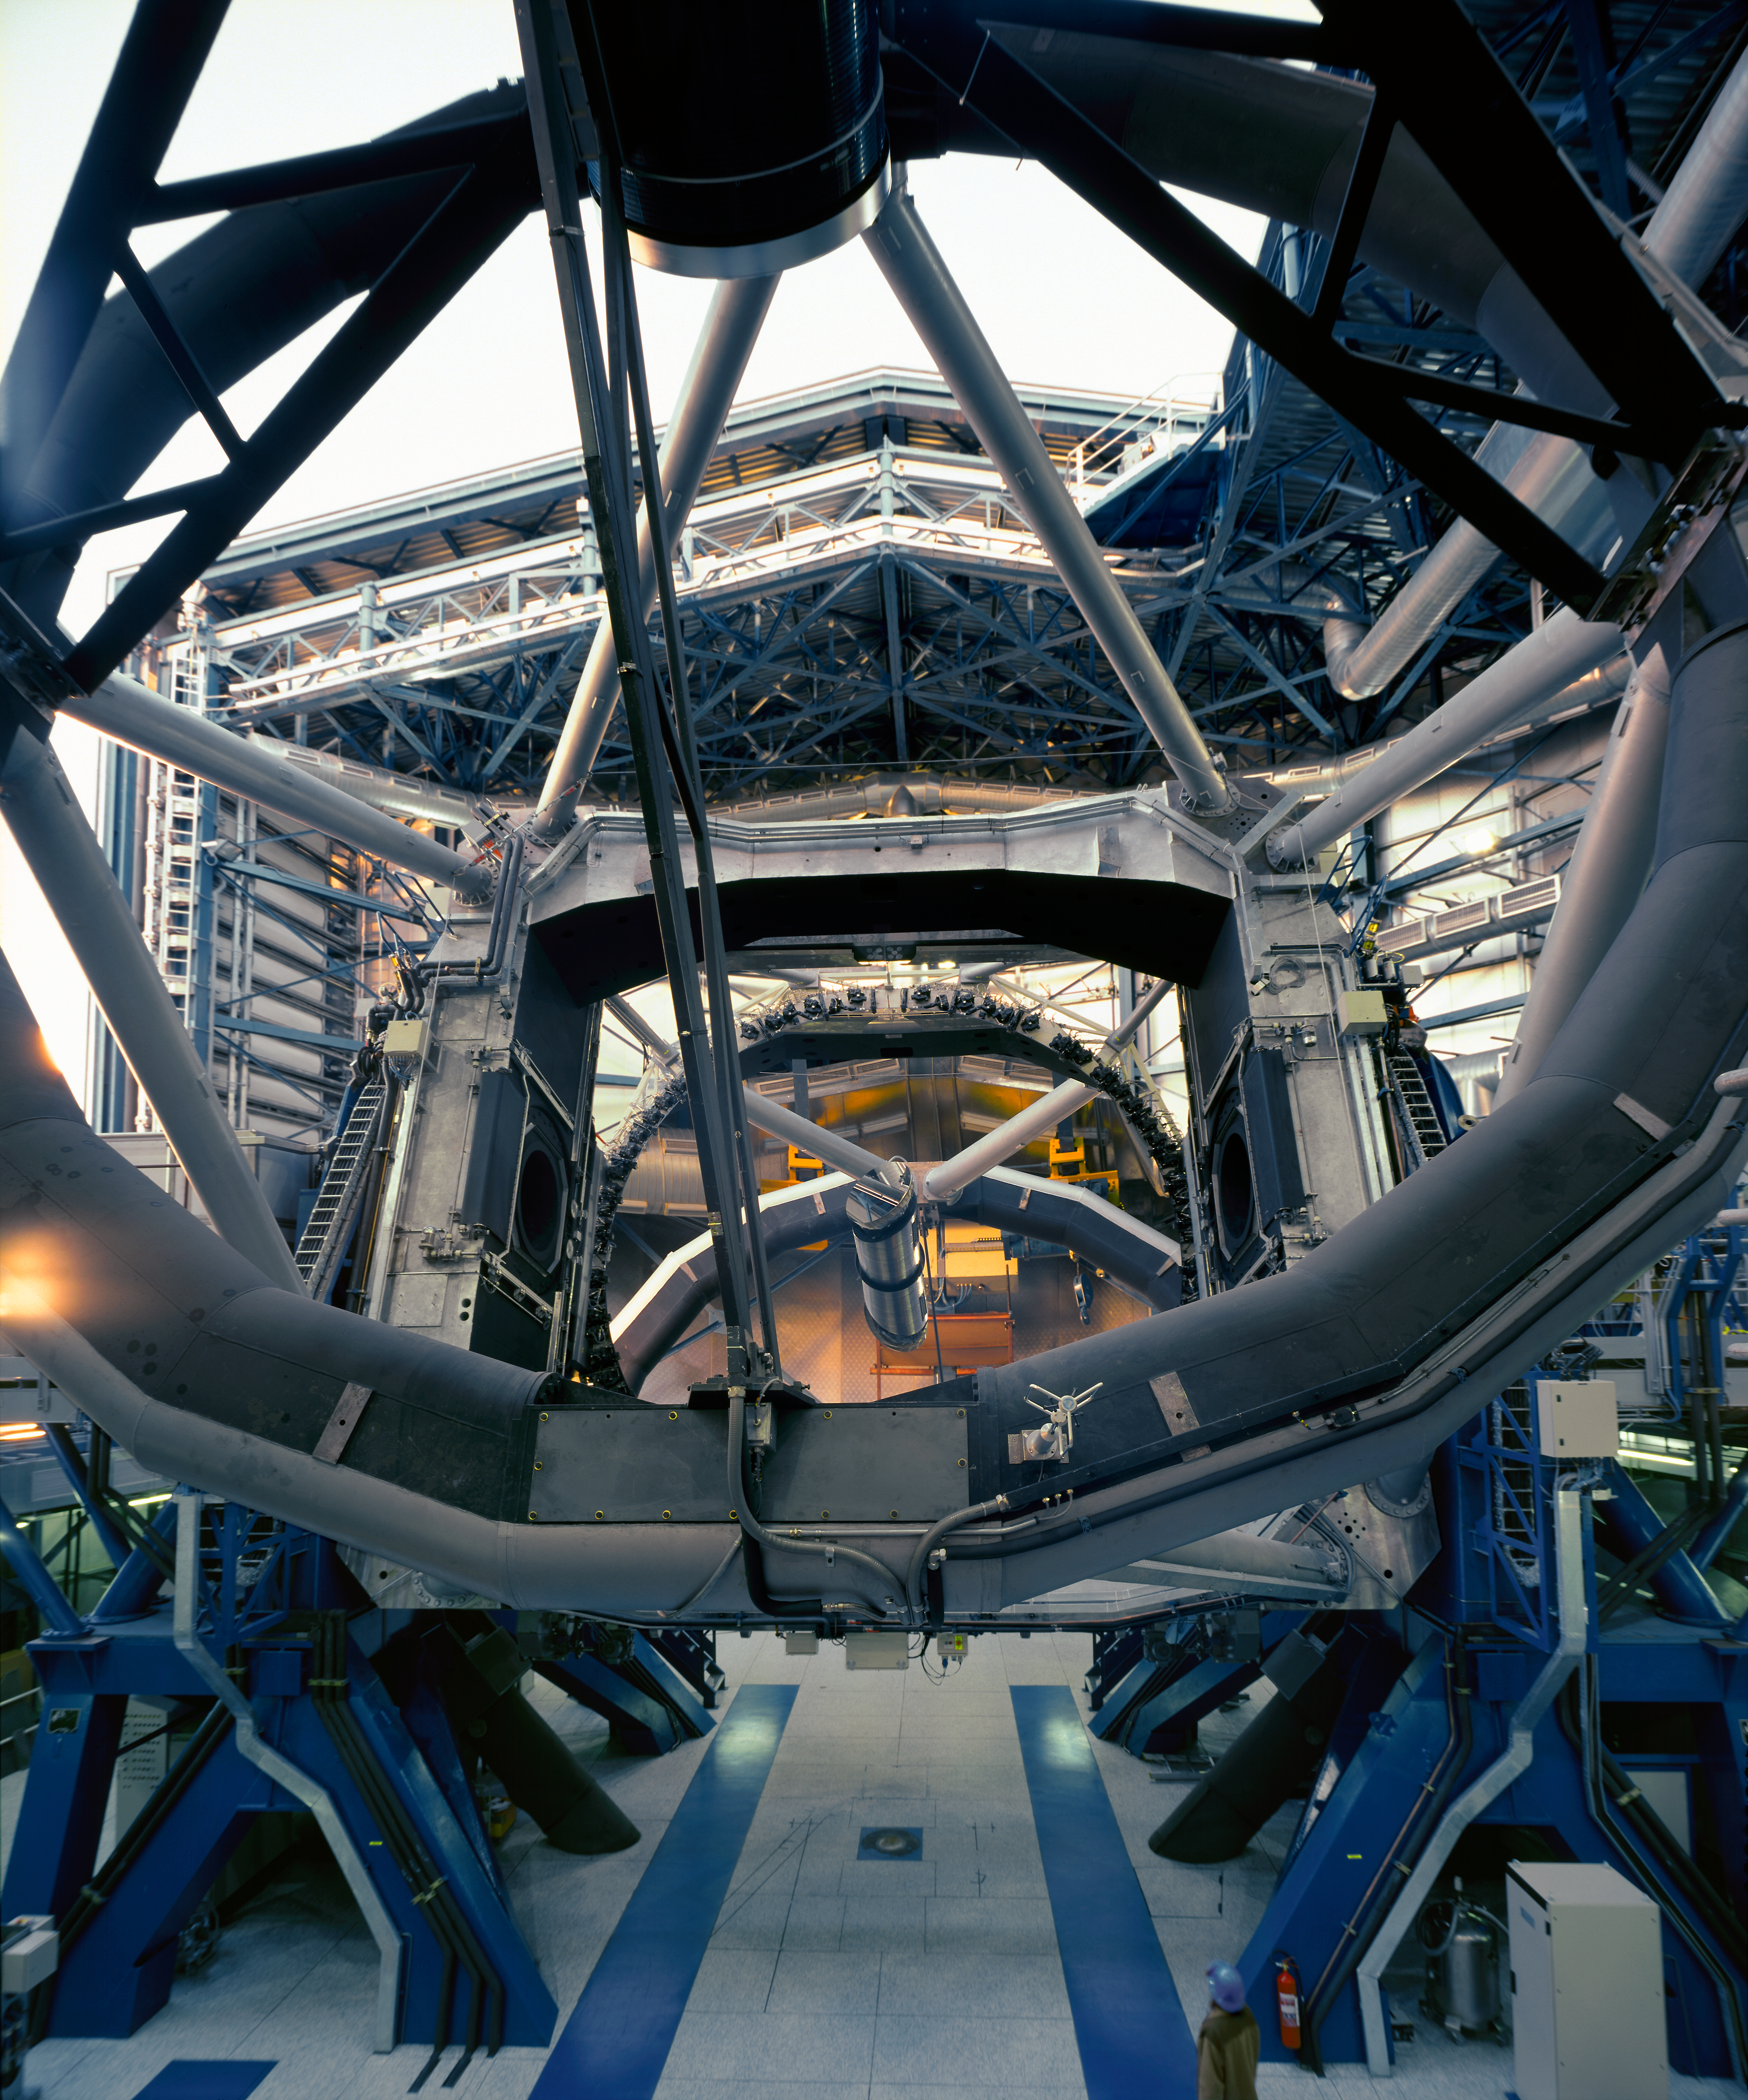

Preparing for observations at Paranal

KUEYEN is tilted towards the horizontal position during a test exposure sequence. (Photo obtained on March 23, 2000).

Astronomical observations begin soon after sunset at Paranal.

Normally, they start with a series of test and calibration exposures that serve to determine the exact status of the various instruments, e.g., in terms of sensitivity at different wavelengths.

Some of these exposures are performed on a white target on the inside of the telescope enclosure, others are made on the sky, as it gets progressively darker.

If they are included in a programme, observations of comparatively bright objects may be carried out while the sky is still relatively bright. However, those of the faintest objects must wait until the period of "astronomical twilight" is over, i.e., when the Sun is at least 18° below the horizon.

Credit: ESO/H.H.Heyer